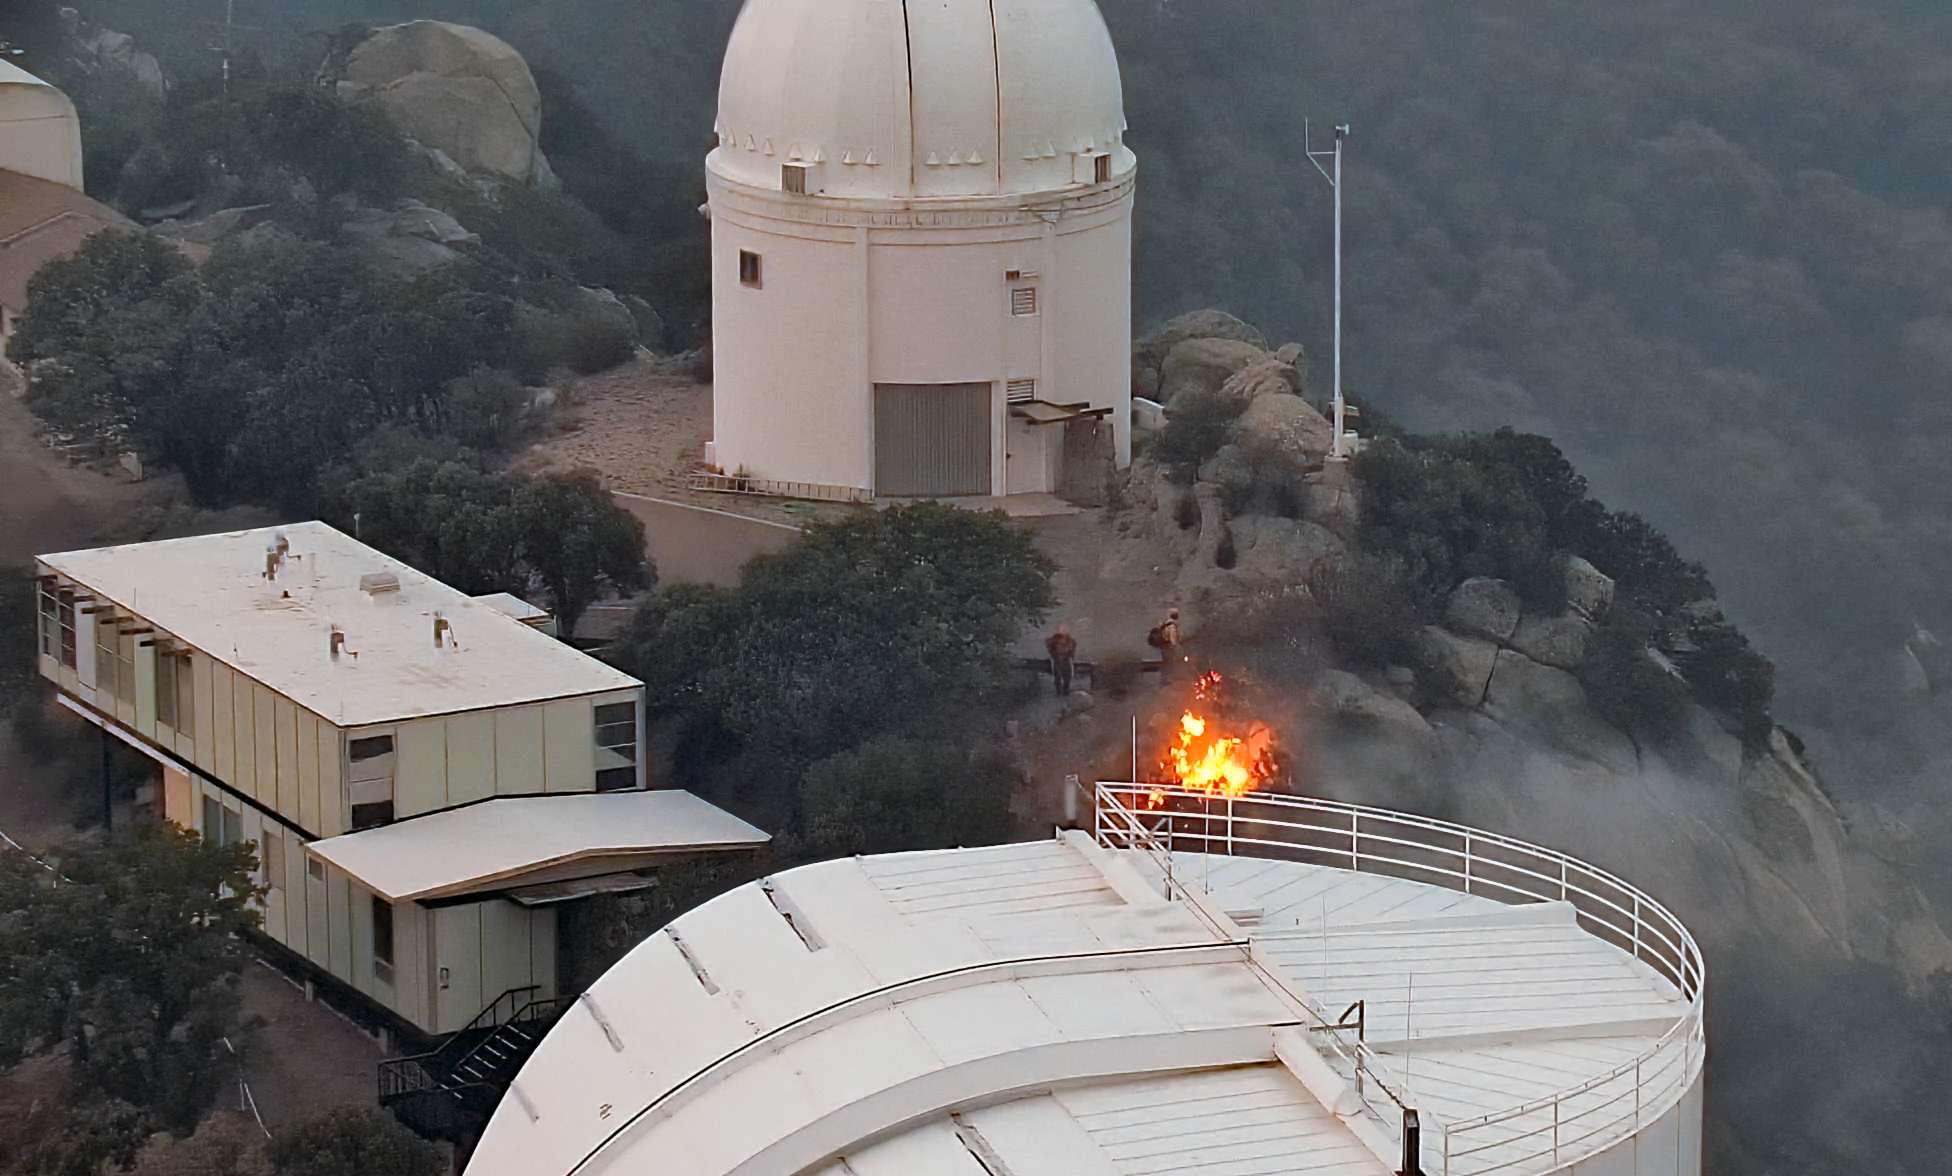

Contreras Fire at KPNO

View from the Nicholas U. Mayall 4-meter Telescope showing the Contreras Fire burning near the summit of Kitt Peak on Thursday 16 June 2022.

Credit: KPNO/NOIRLab/NSF/AURA